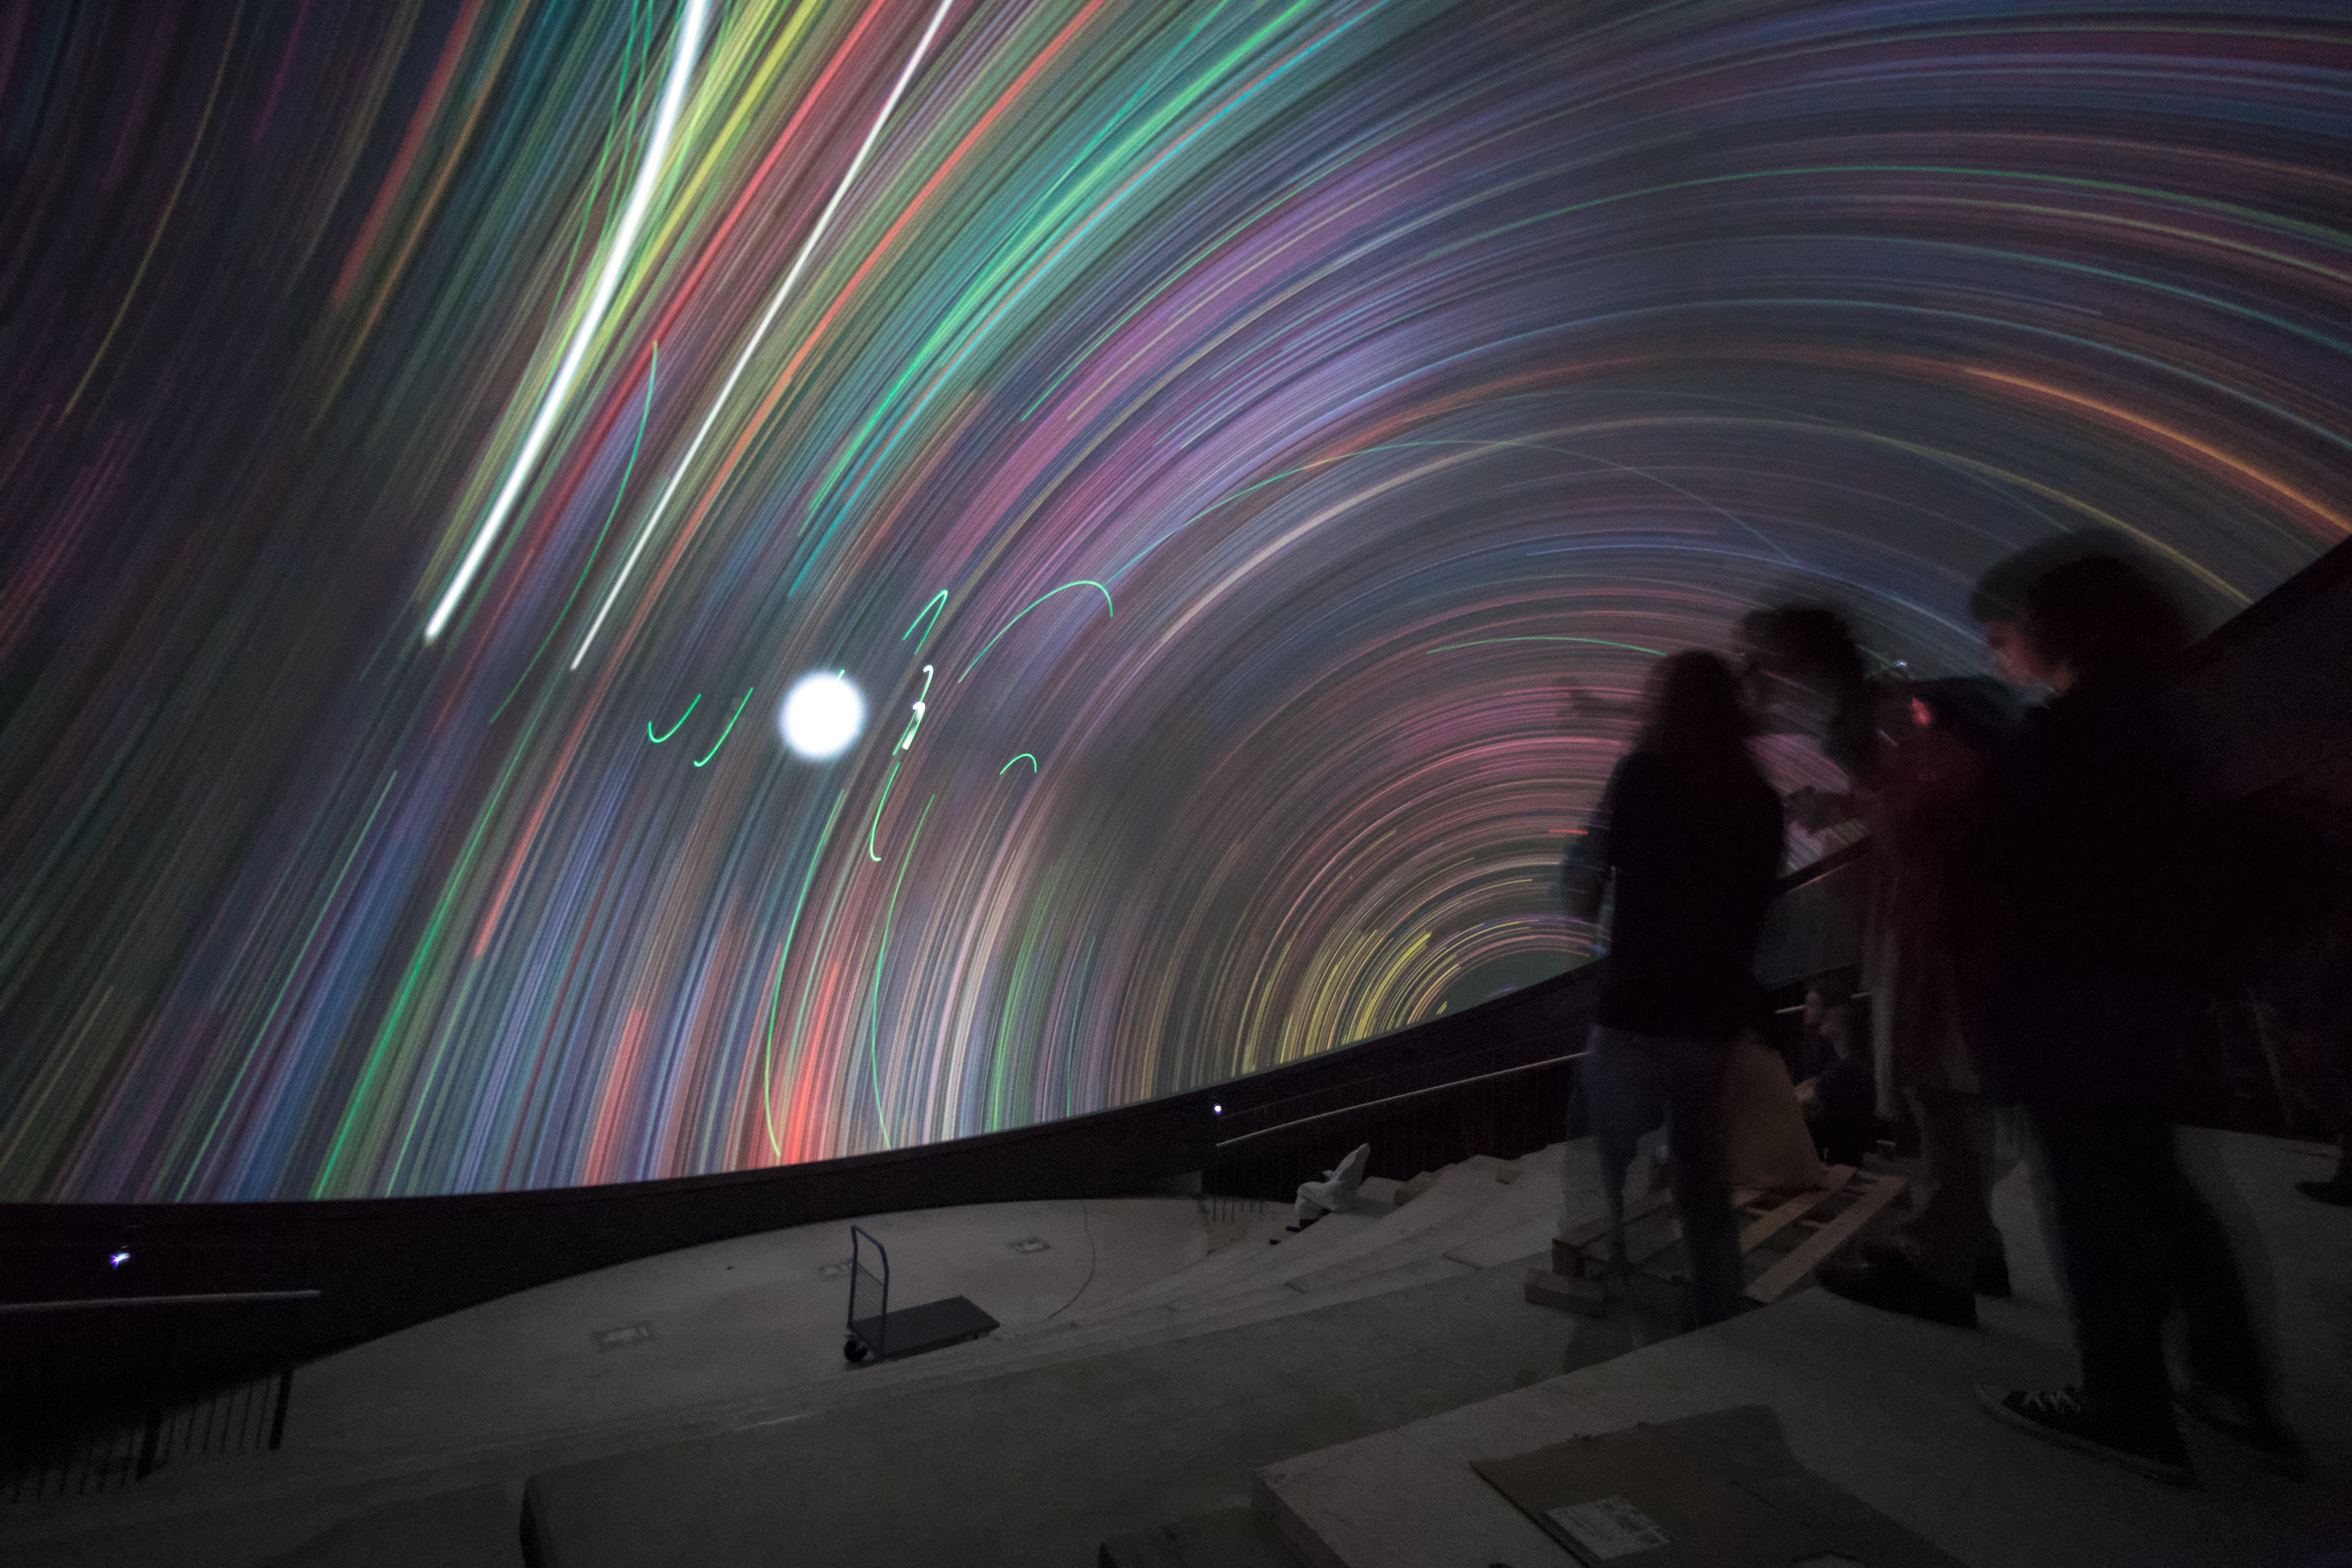

Timelapse in the ESO Supernova Planetarium

The timelapse shows the incredible view of stellar movement featured in some of the shows set to be screened at the ESO Supernova Planetarium and Visitor Centre. The ESO Supernova is a cutting-edge astronomy centre located at the site of ESO Headquarters in Garching bei München.

Credit: ESO/P. Horálek